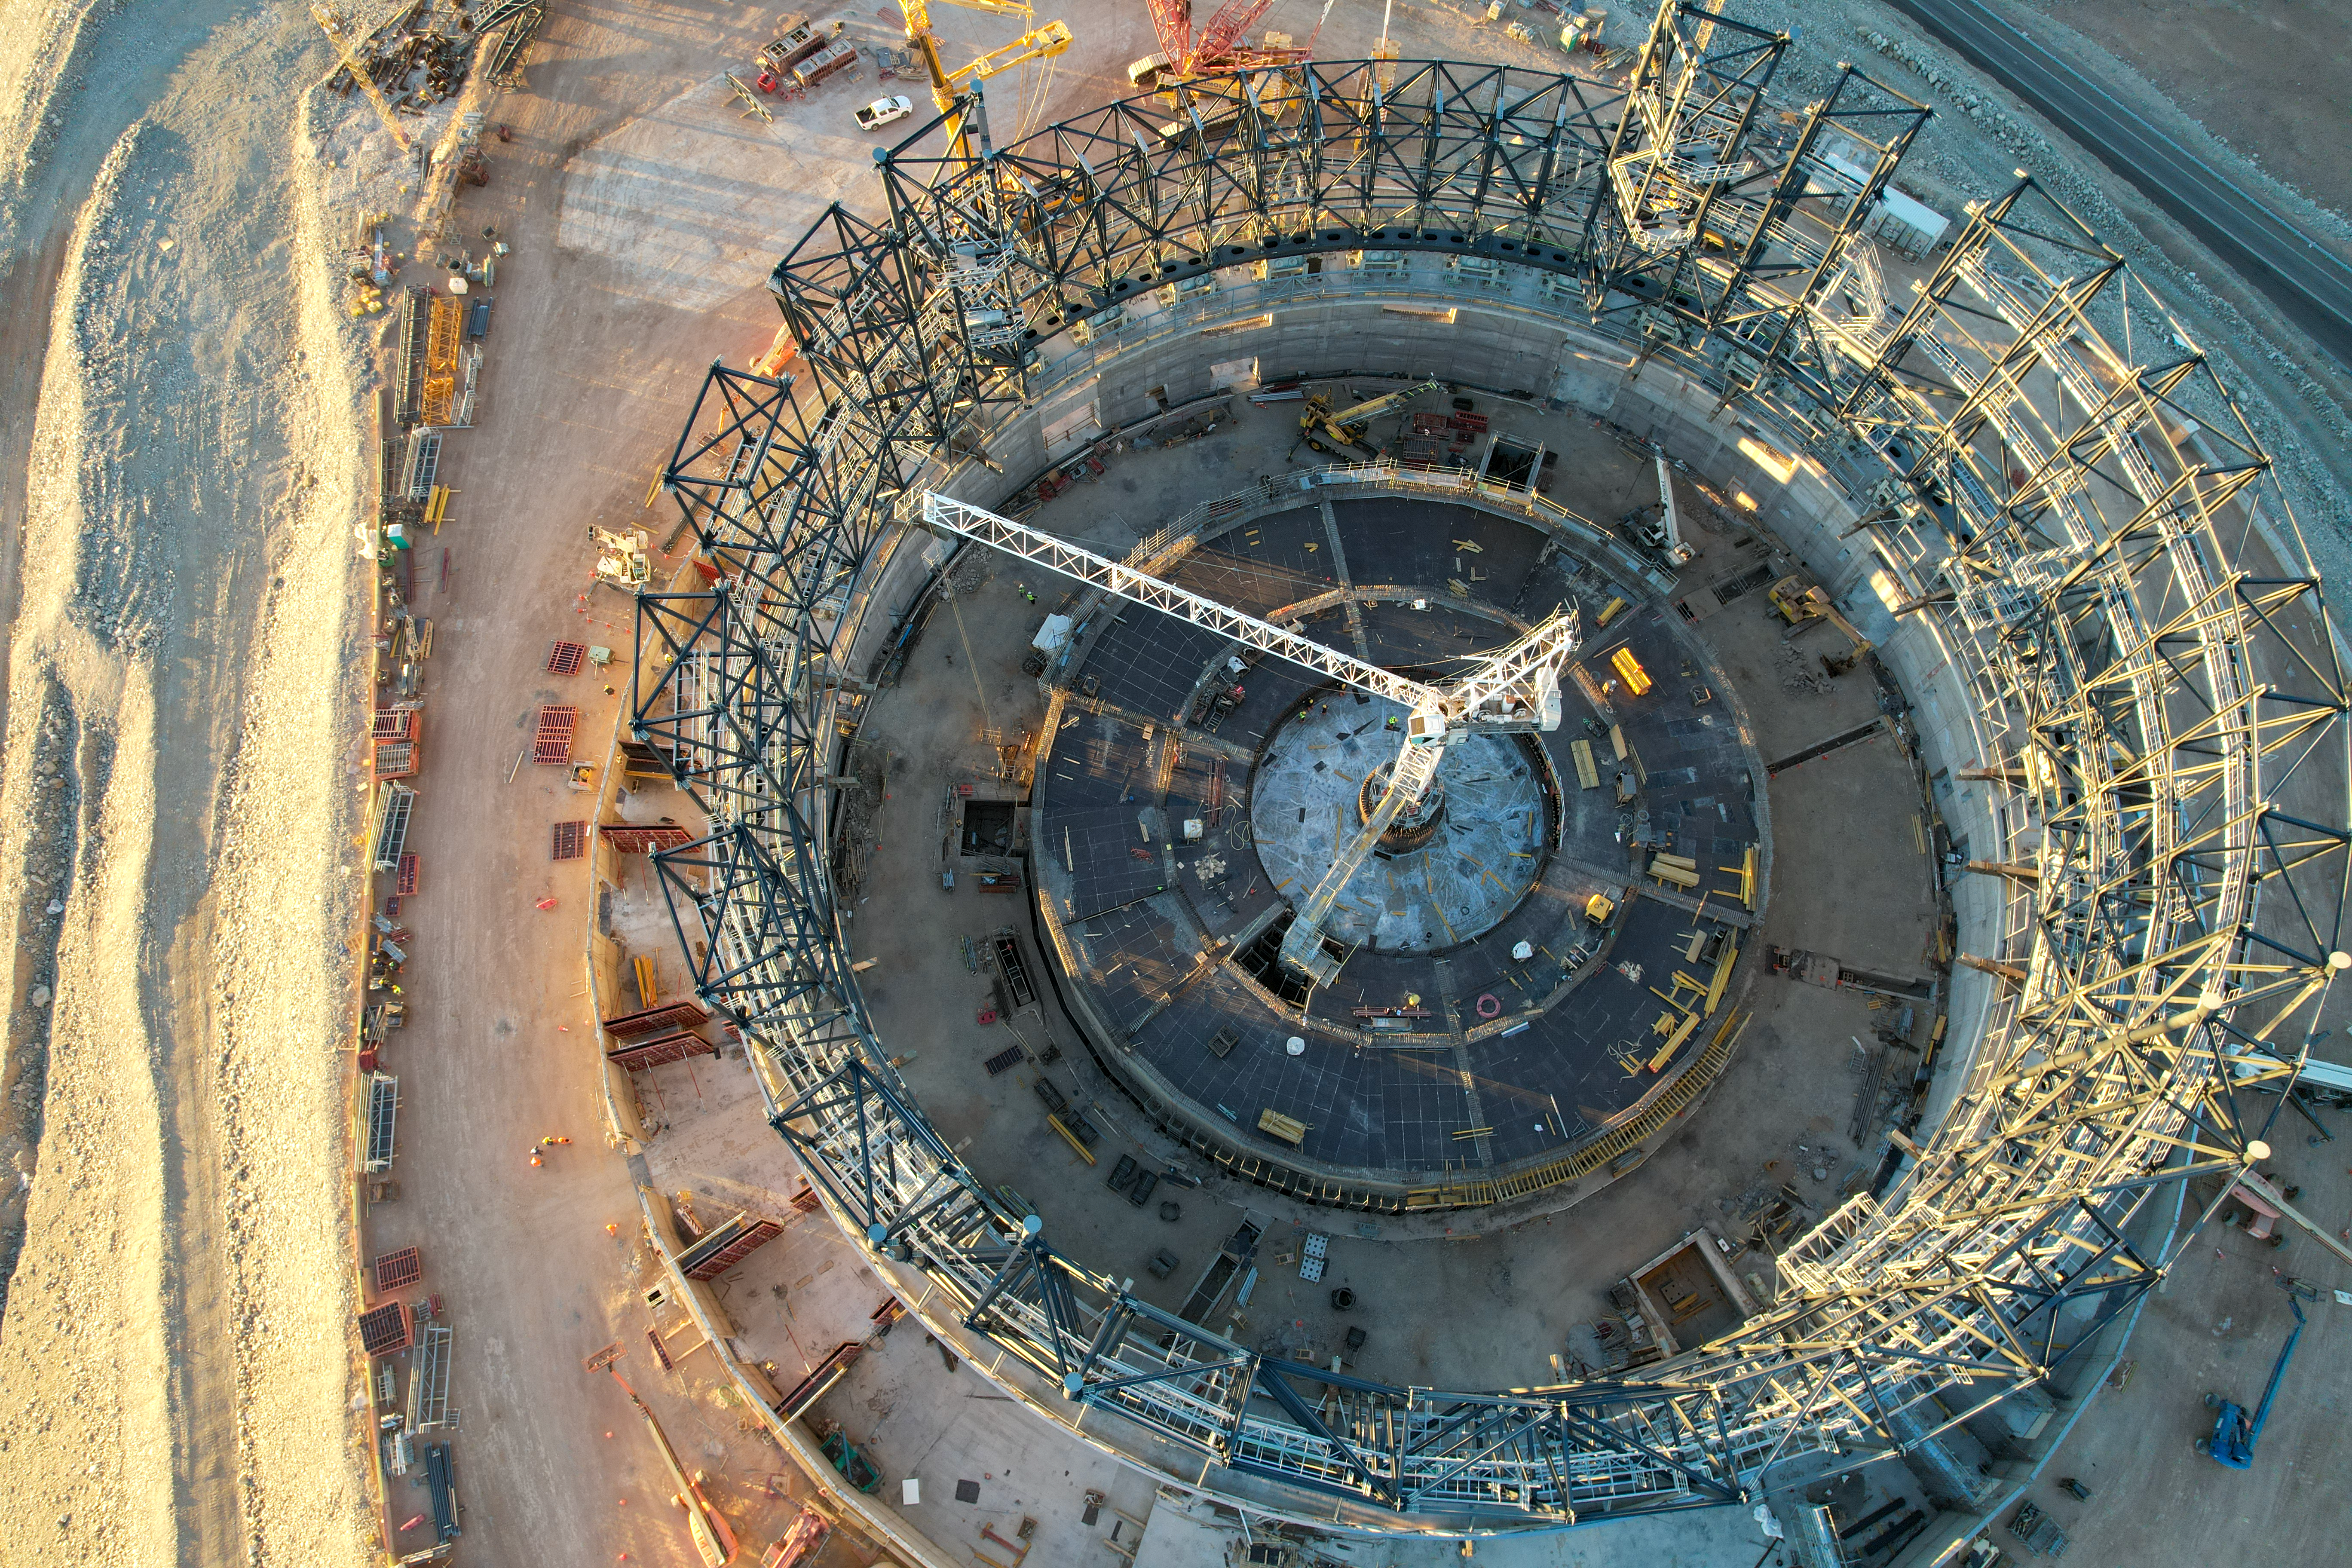

The ELT under construction, as seen from above

This image, taken in late June 2023, shows a drone shot of the construction site of ESO’s Extremely Large Telescope at Cerro Armazones, in Chile's Atacama Desert. There, engineers and construction workers are currently assembling the structure of the telescope dome at a staggering pace. Visibly changing each day, the steel structure will soon acquire the familiar round shape typical of telescope domes.

The base of the telescope structure is visible in the centre of the frame.

Credit: ESO